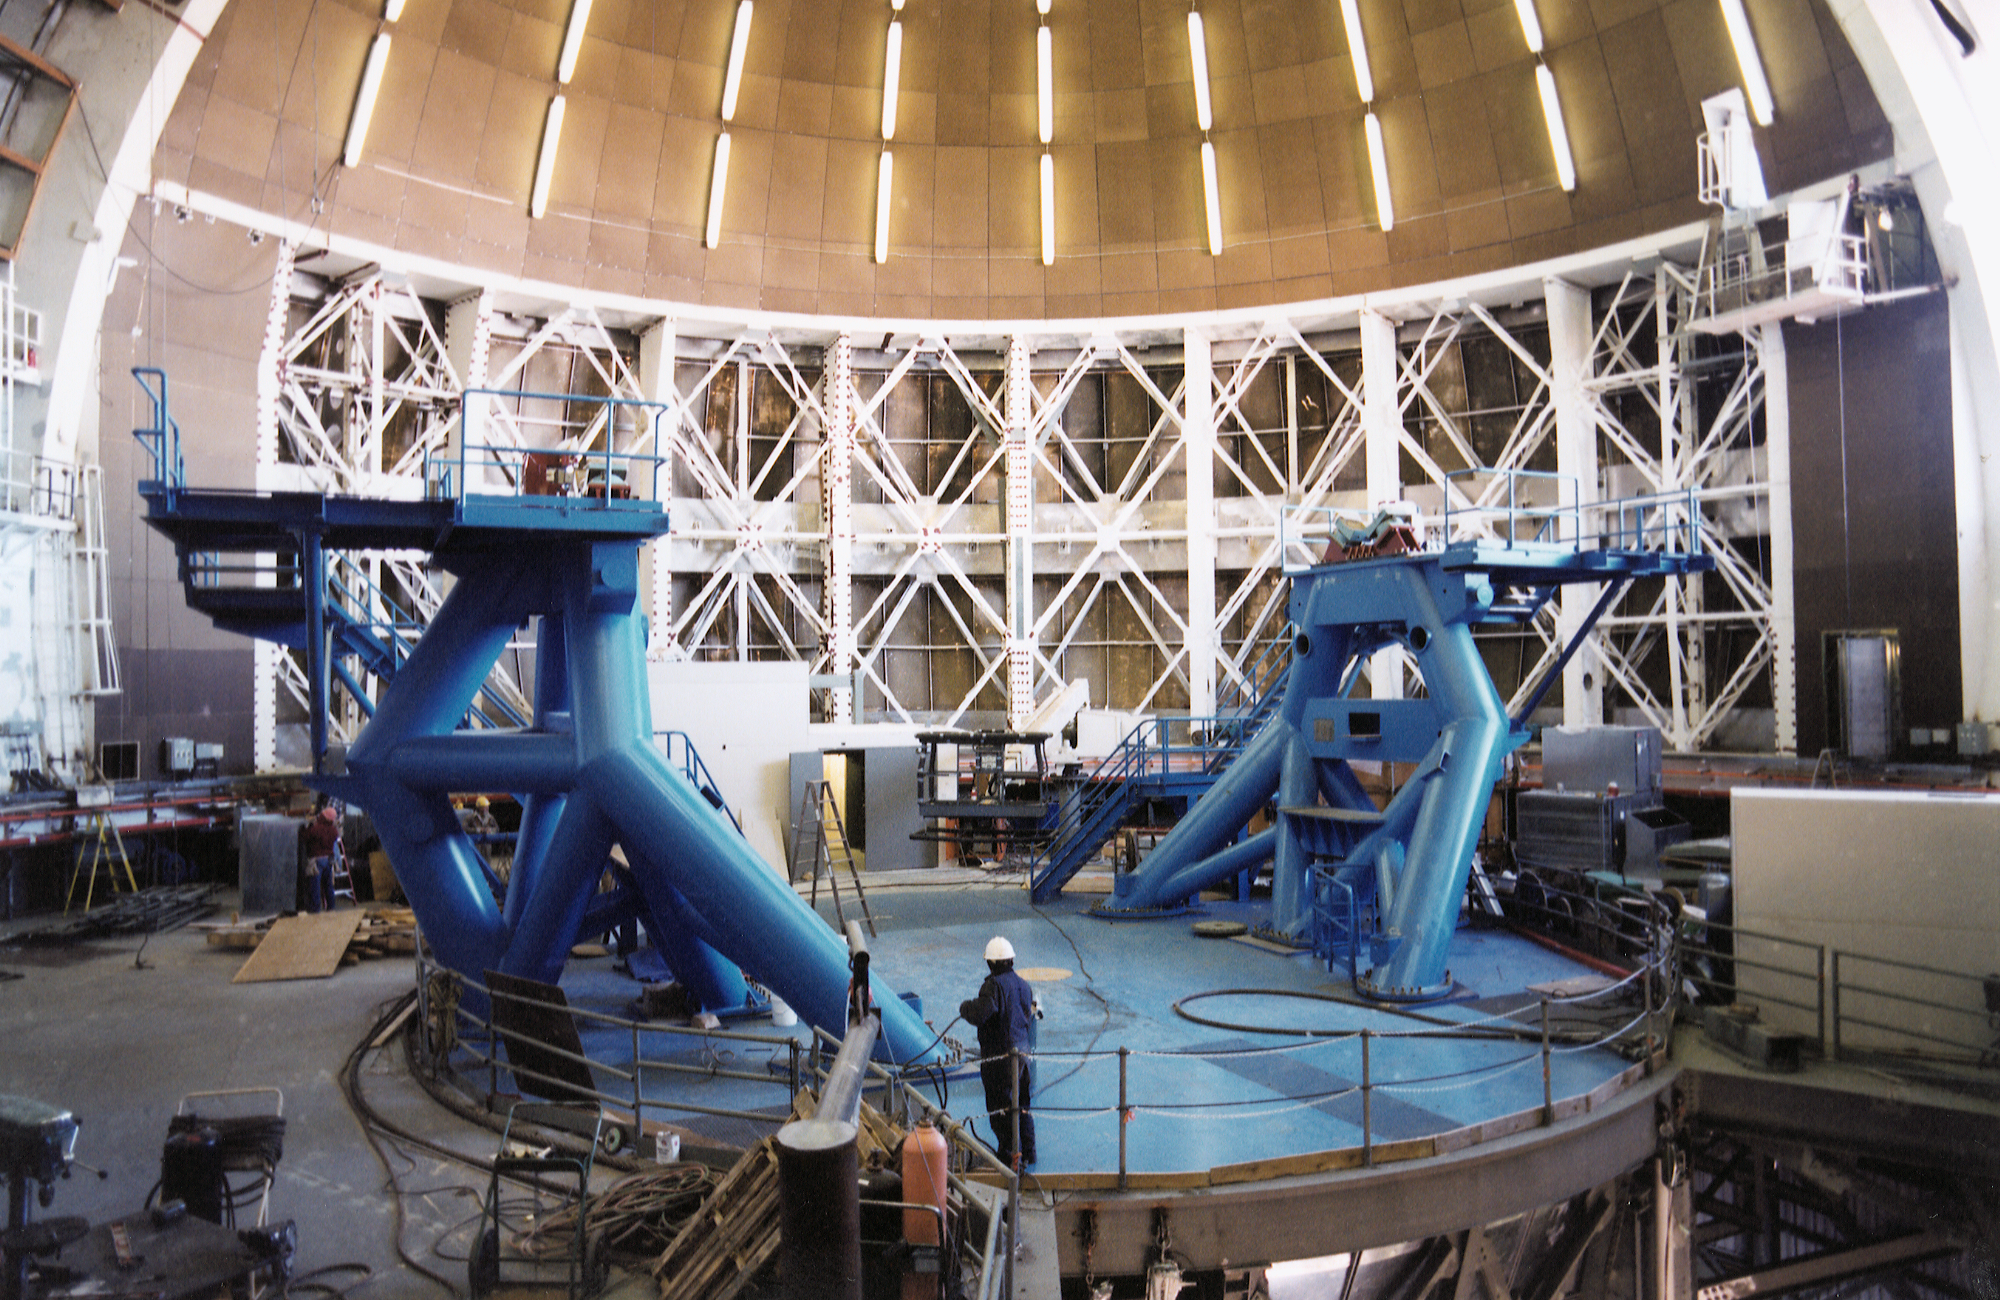

Gemini North, Mauna Kea

Installation of the Gemini North telescope at Mauna Kea, Hawaii, February 6th 1998.

Credit: NOIRLab/NSF/AURA